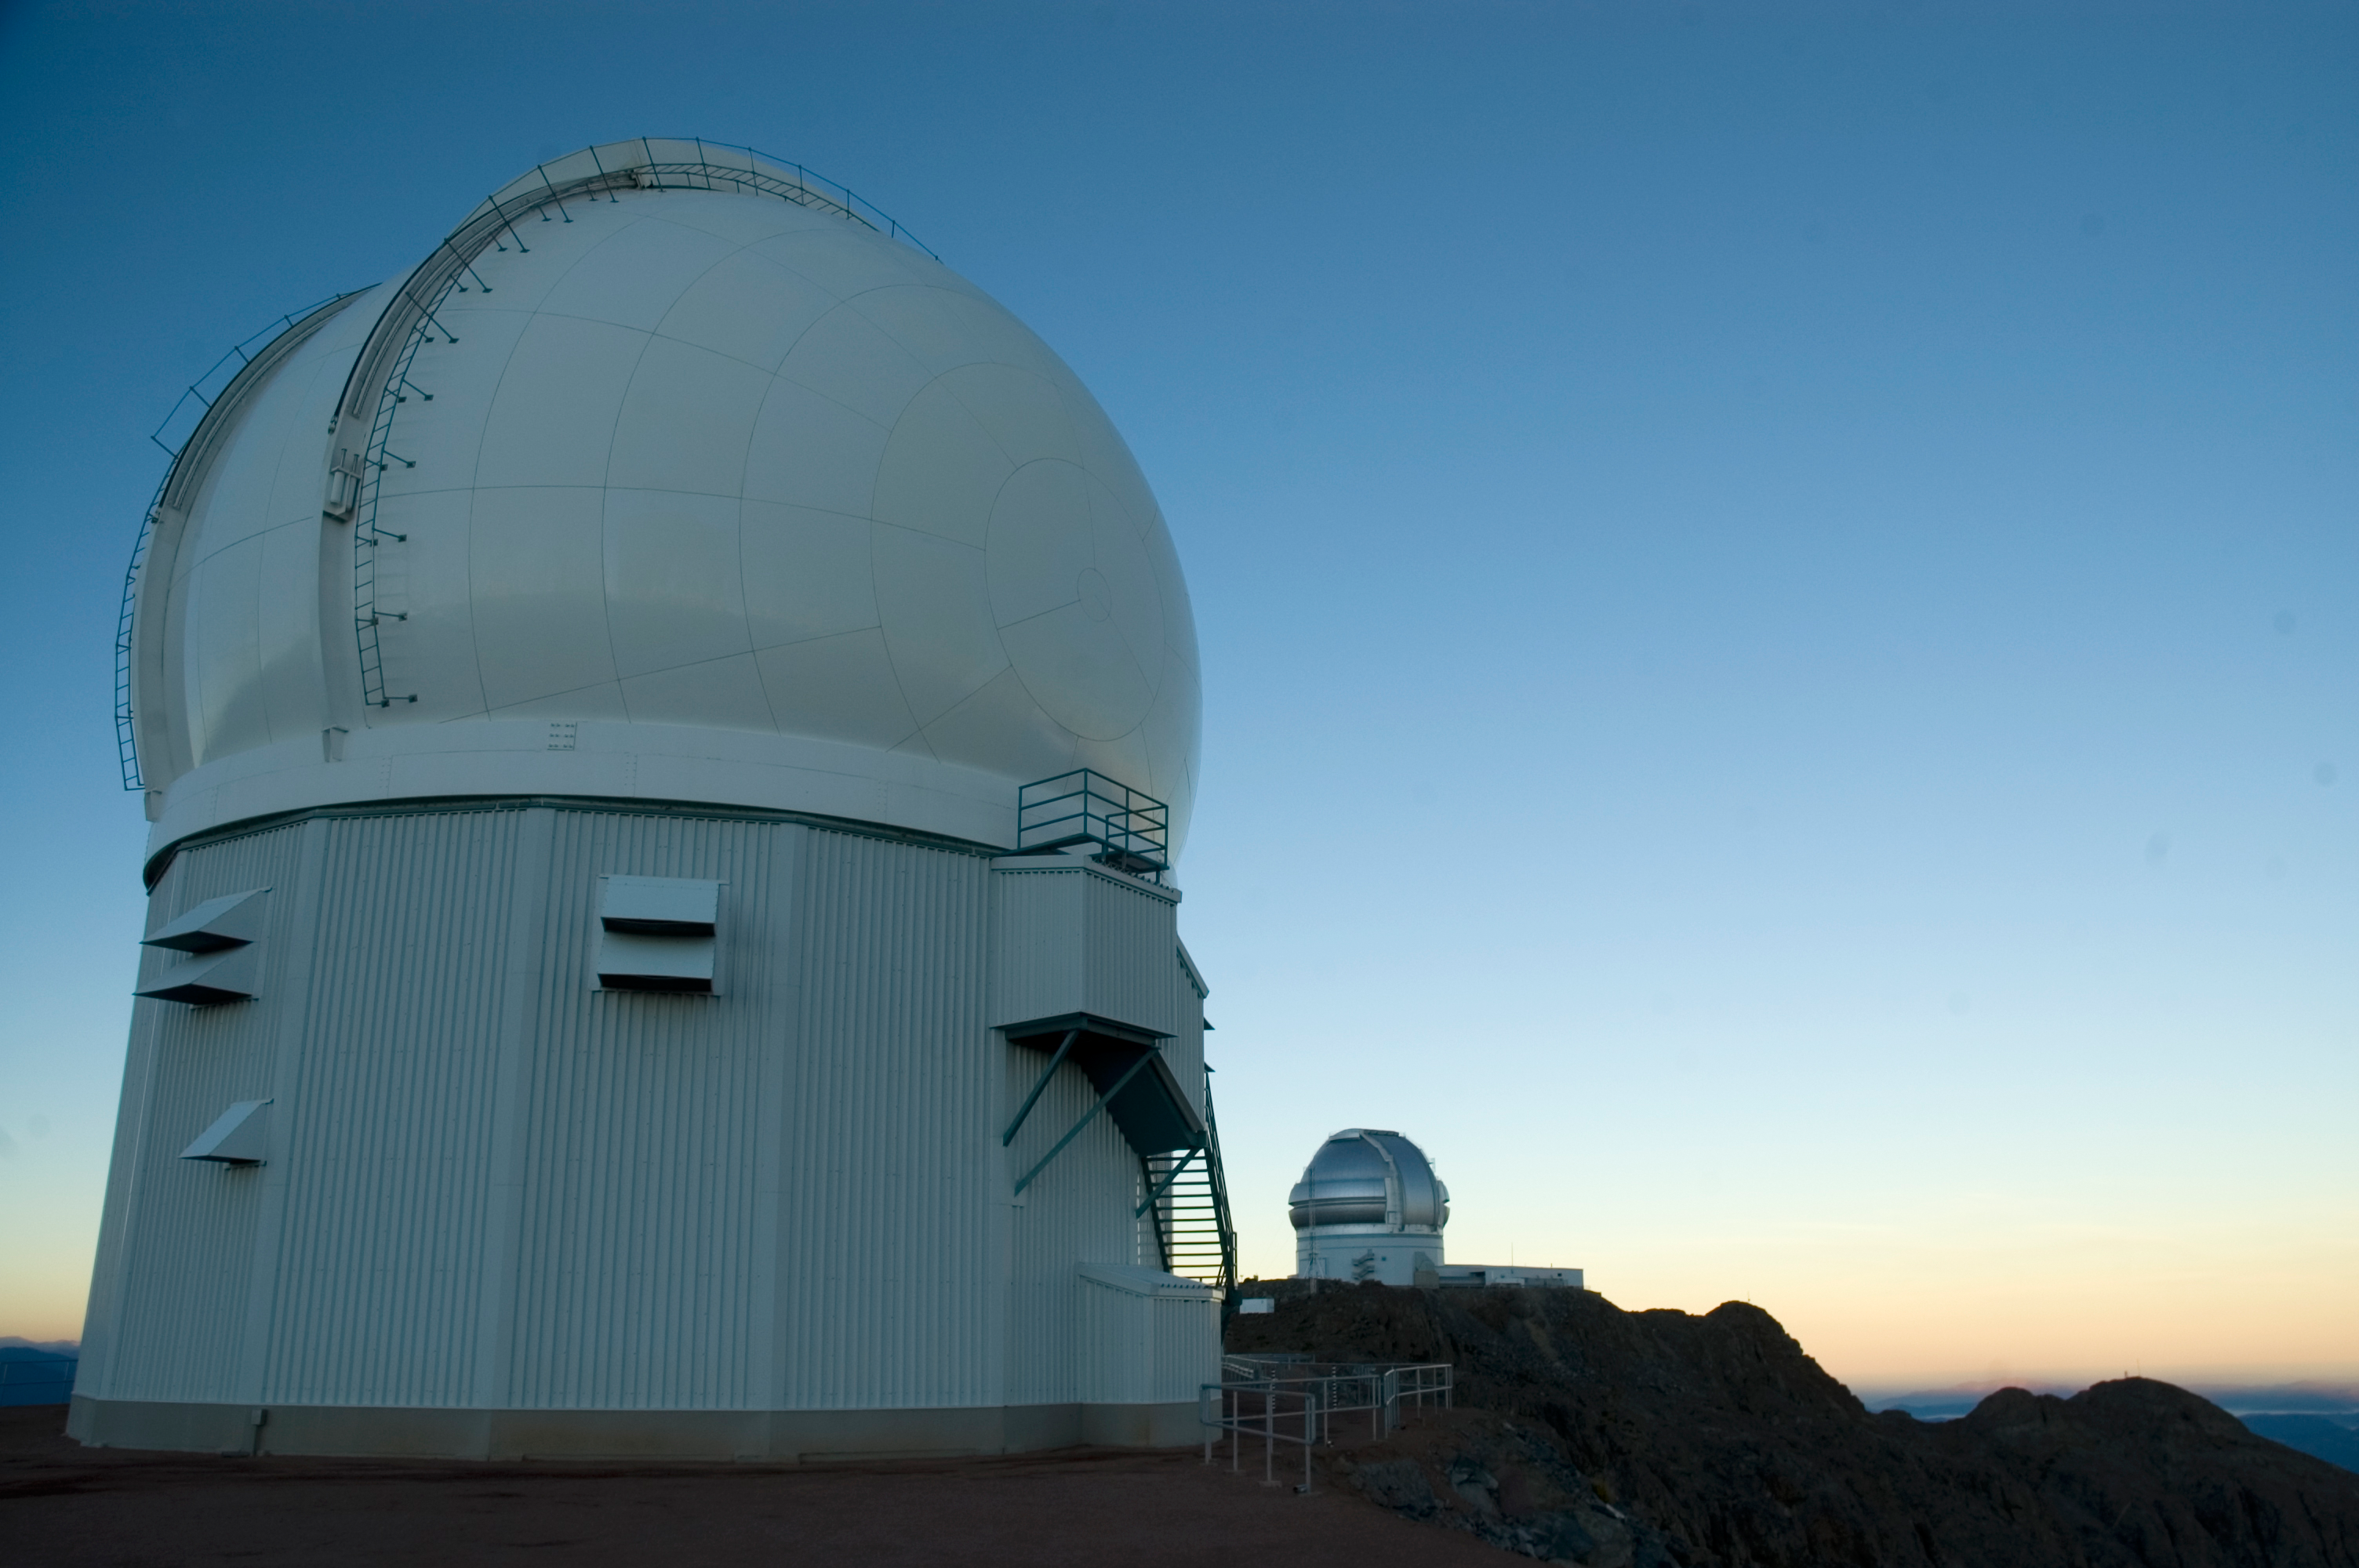

SOAR Telescope, 2006

The SOuthern Astrophysical Research Telescope (SOAR) on Cerro Pachón, in June of 2006. The Gemini South telescope can be seen in the background.

Credit: M. Urzúa Zuñiga/International Gemini Observatory